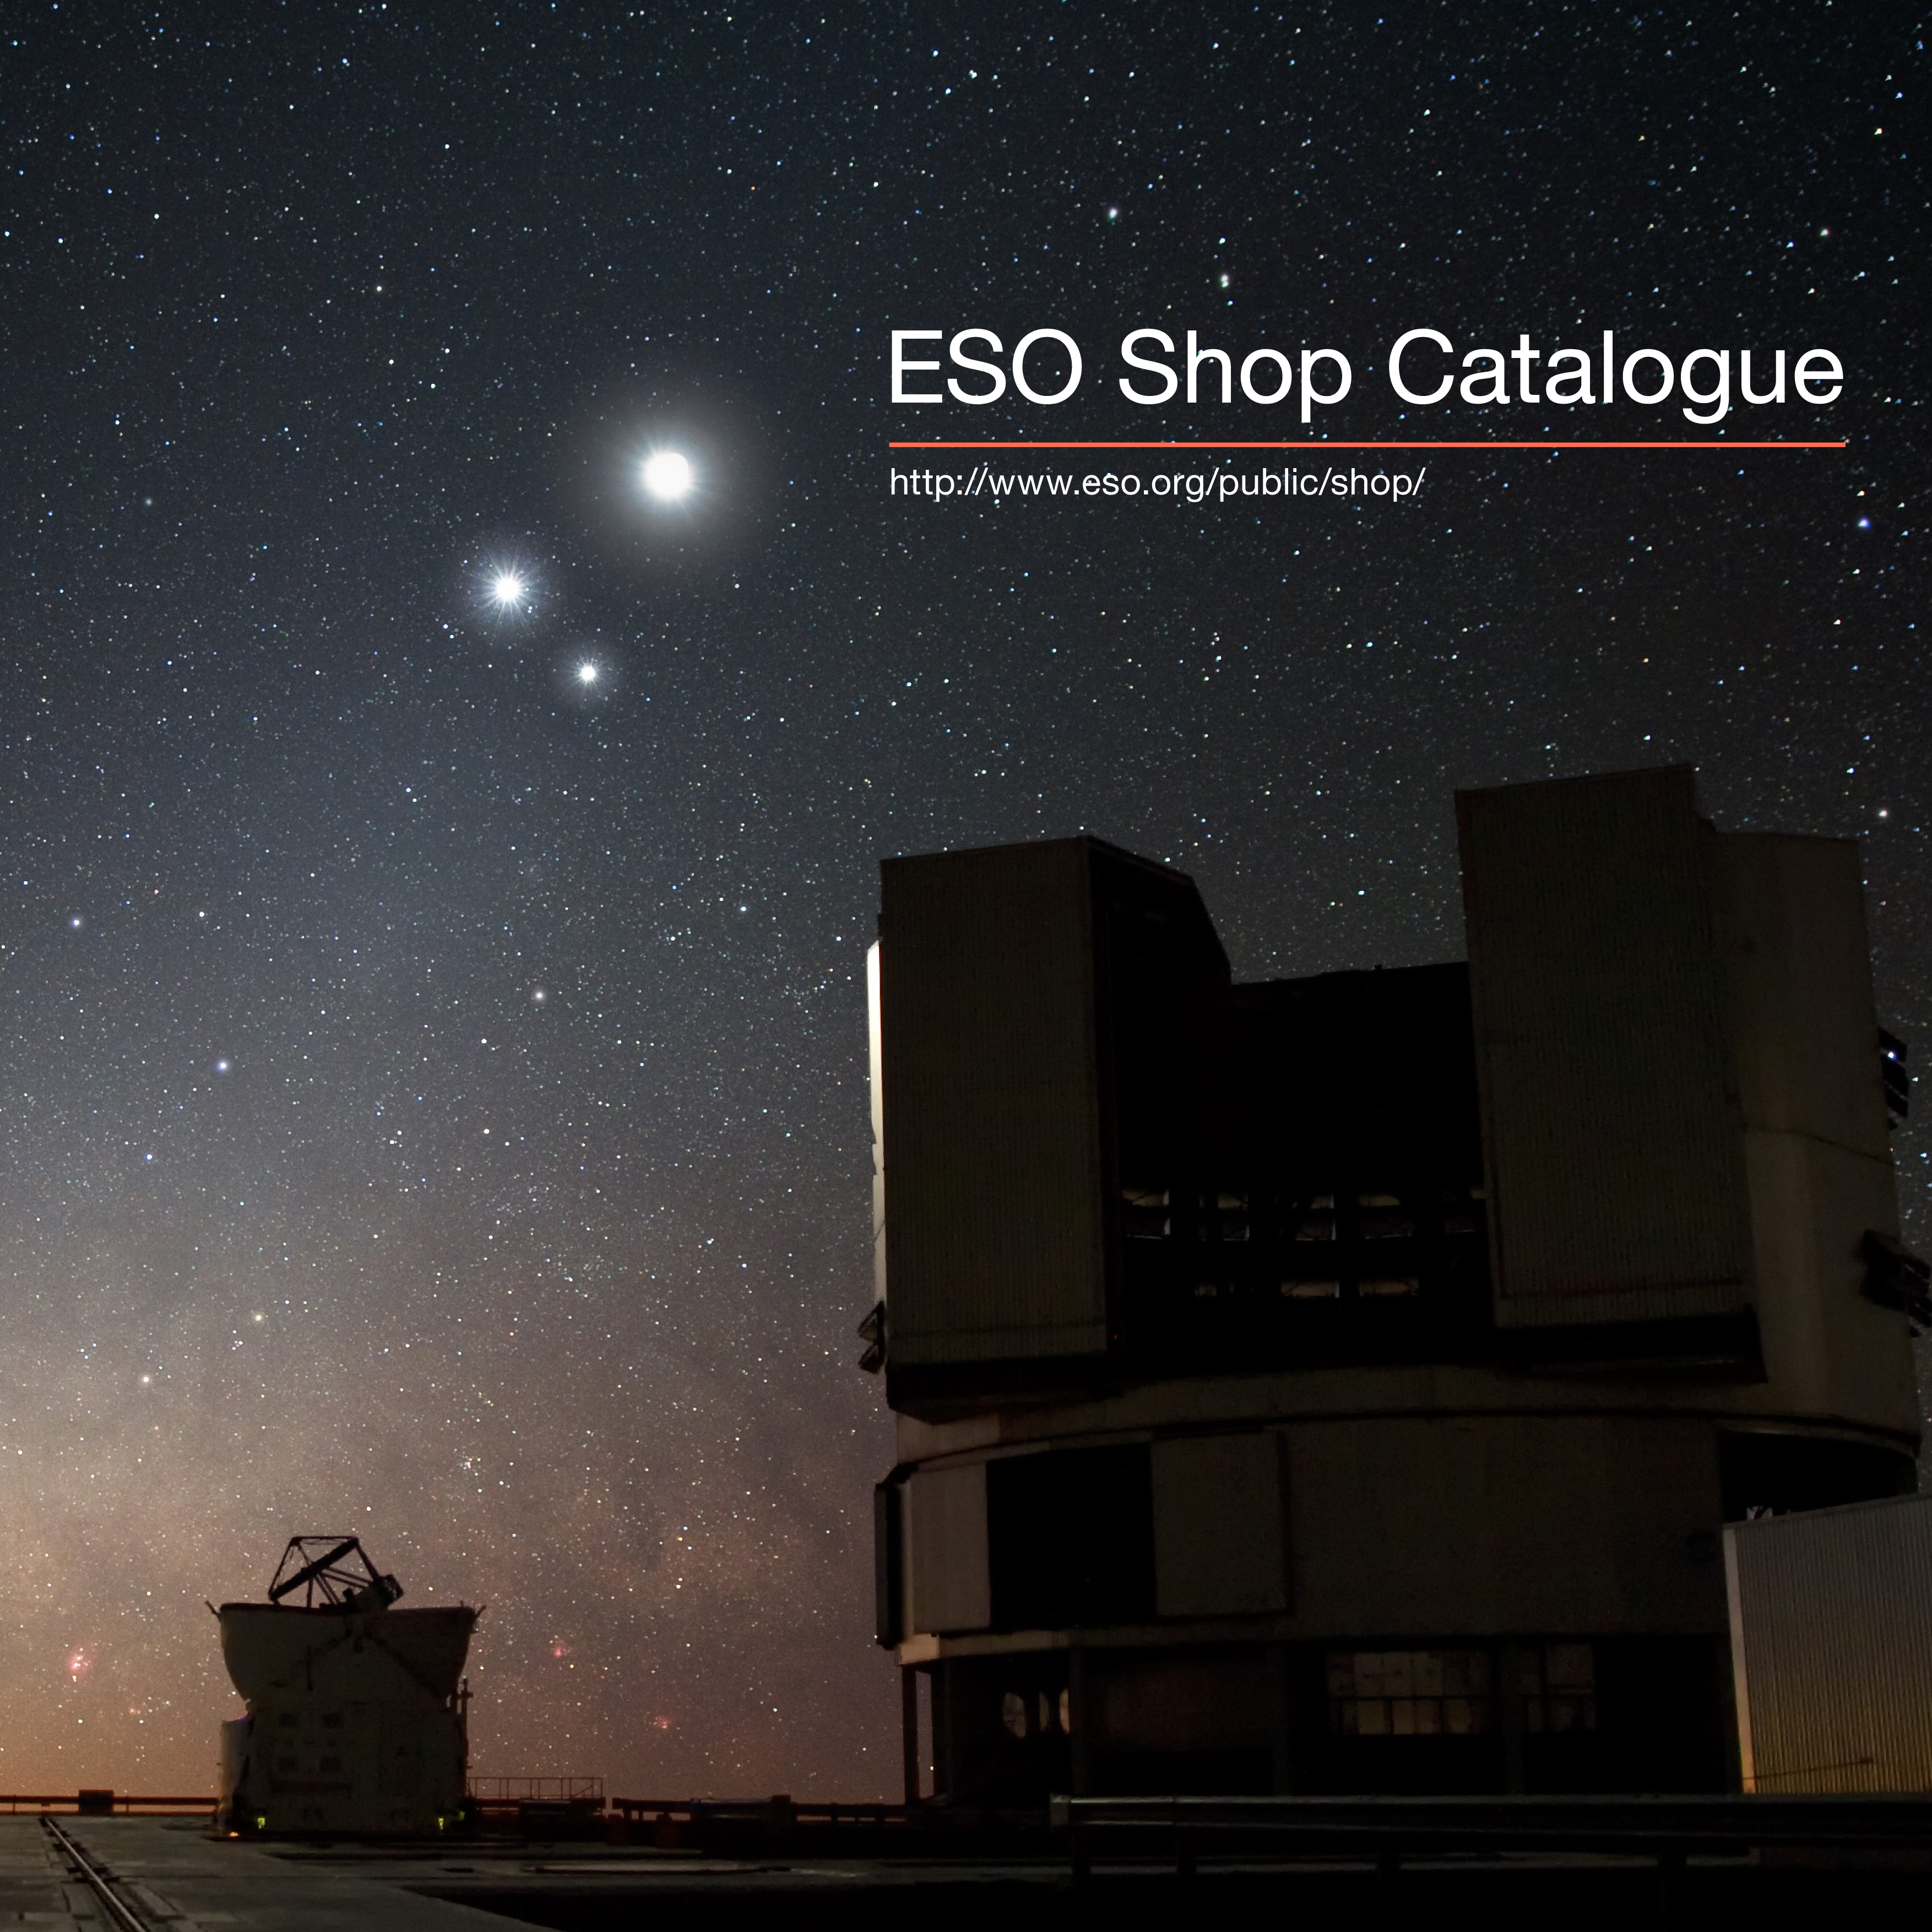

ESO Shop Catalogue brochure

ESO Shop Catalogue brochure.

Credit: ESO